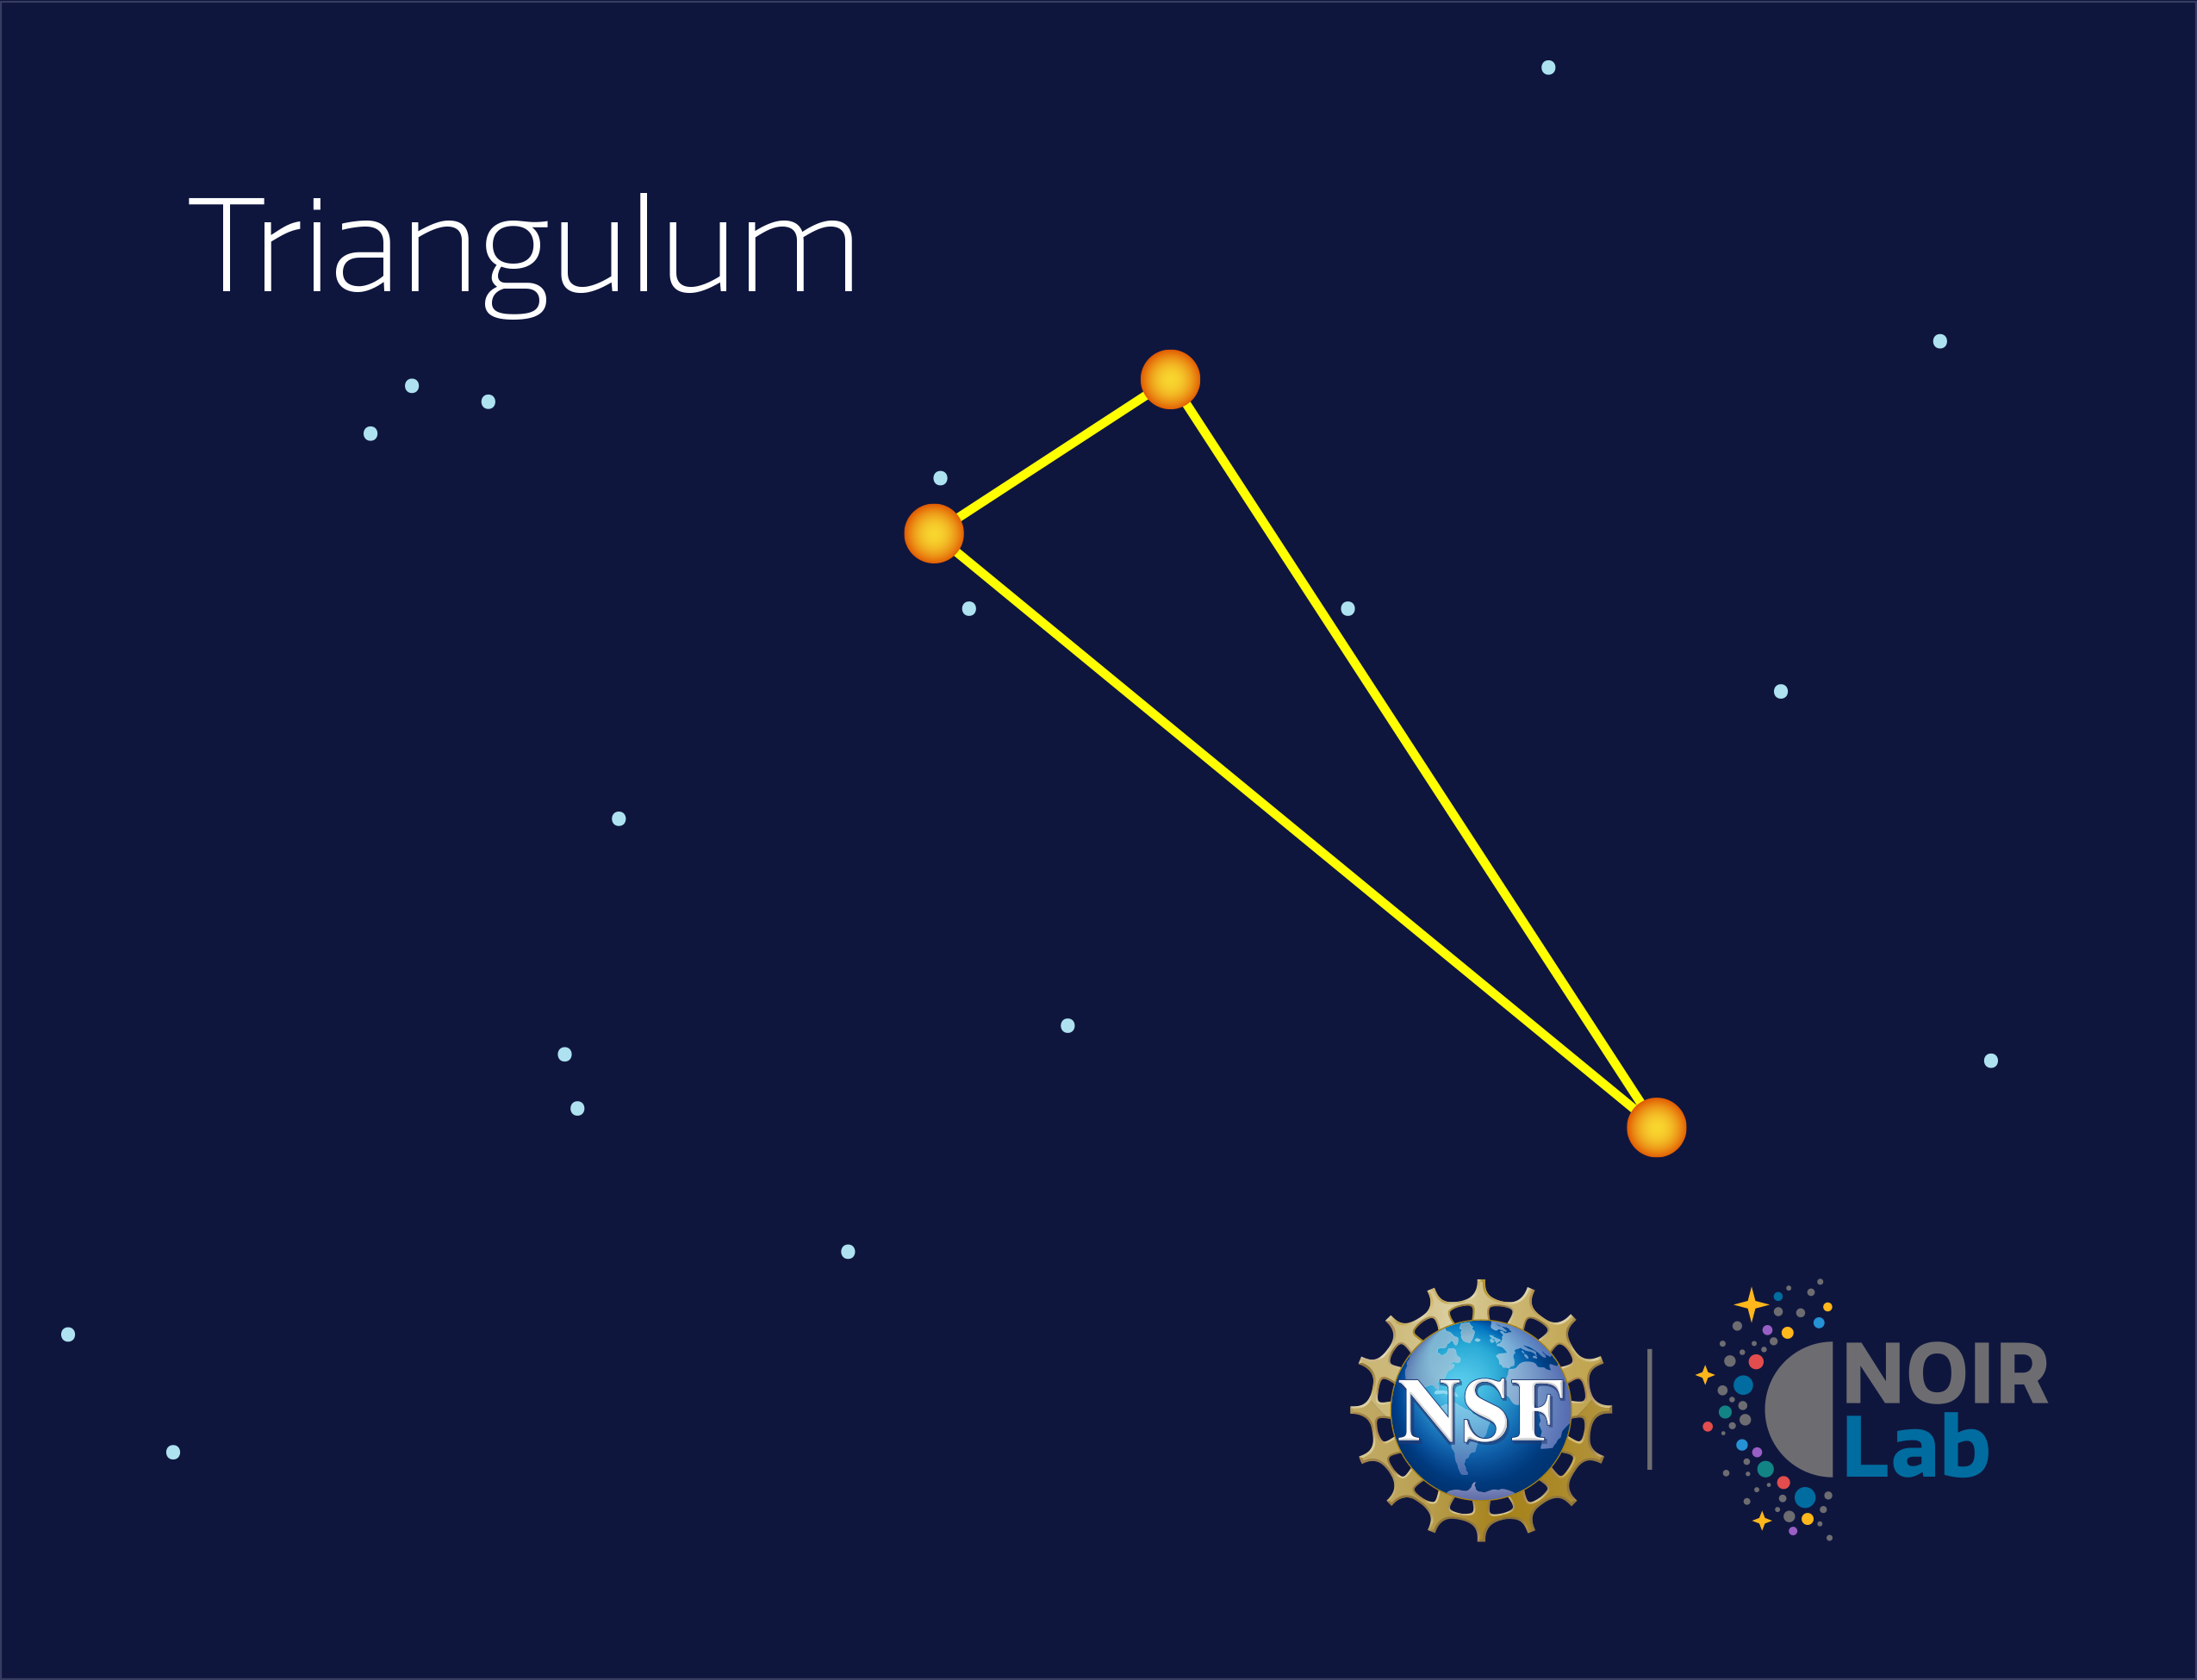

Triangulum

Credit: NOIRLab